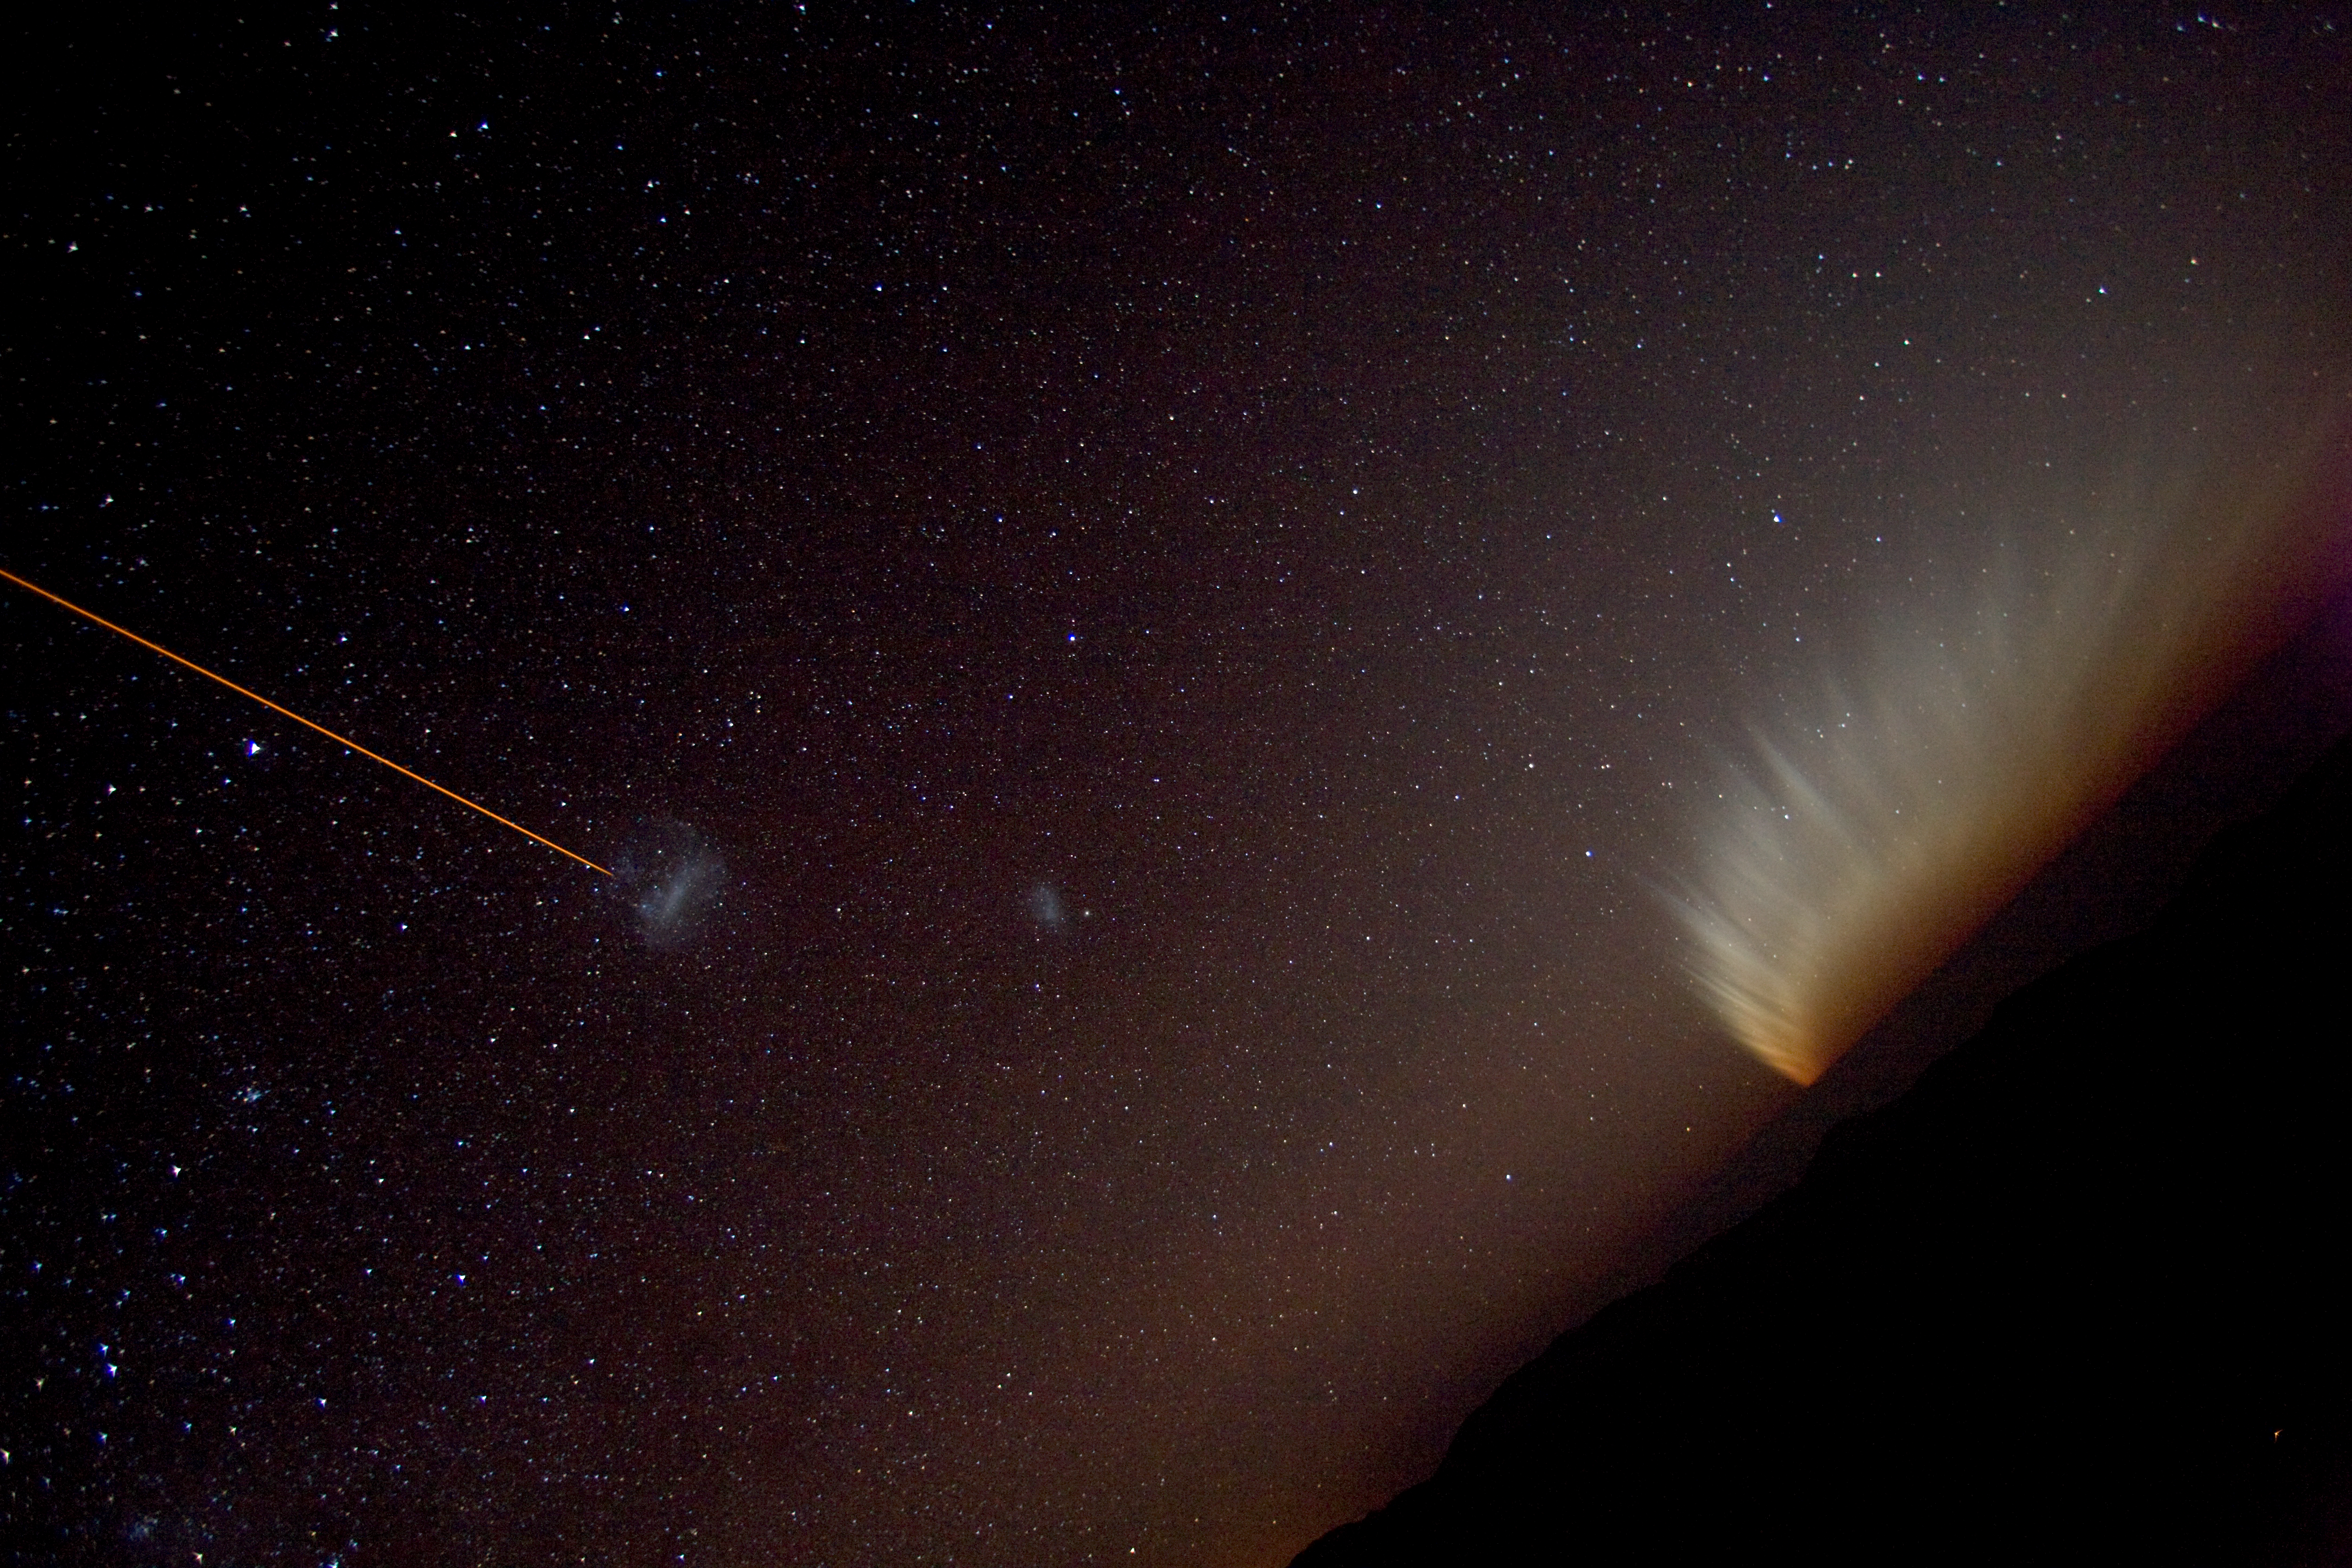

LGSF, the Magellanic Clouds and comet McNaught

The gigantic tail of comet C/2006 P1 (McNaught) fans over the horizon at Paranal, while the artificial Laser Guide Star (LGSF) is being trained on the Large Magellanic Cloud. The Small Magellanic cloud is also visible near the centre.

Credit: ESO